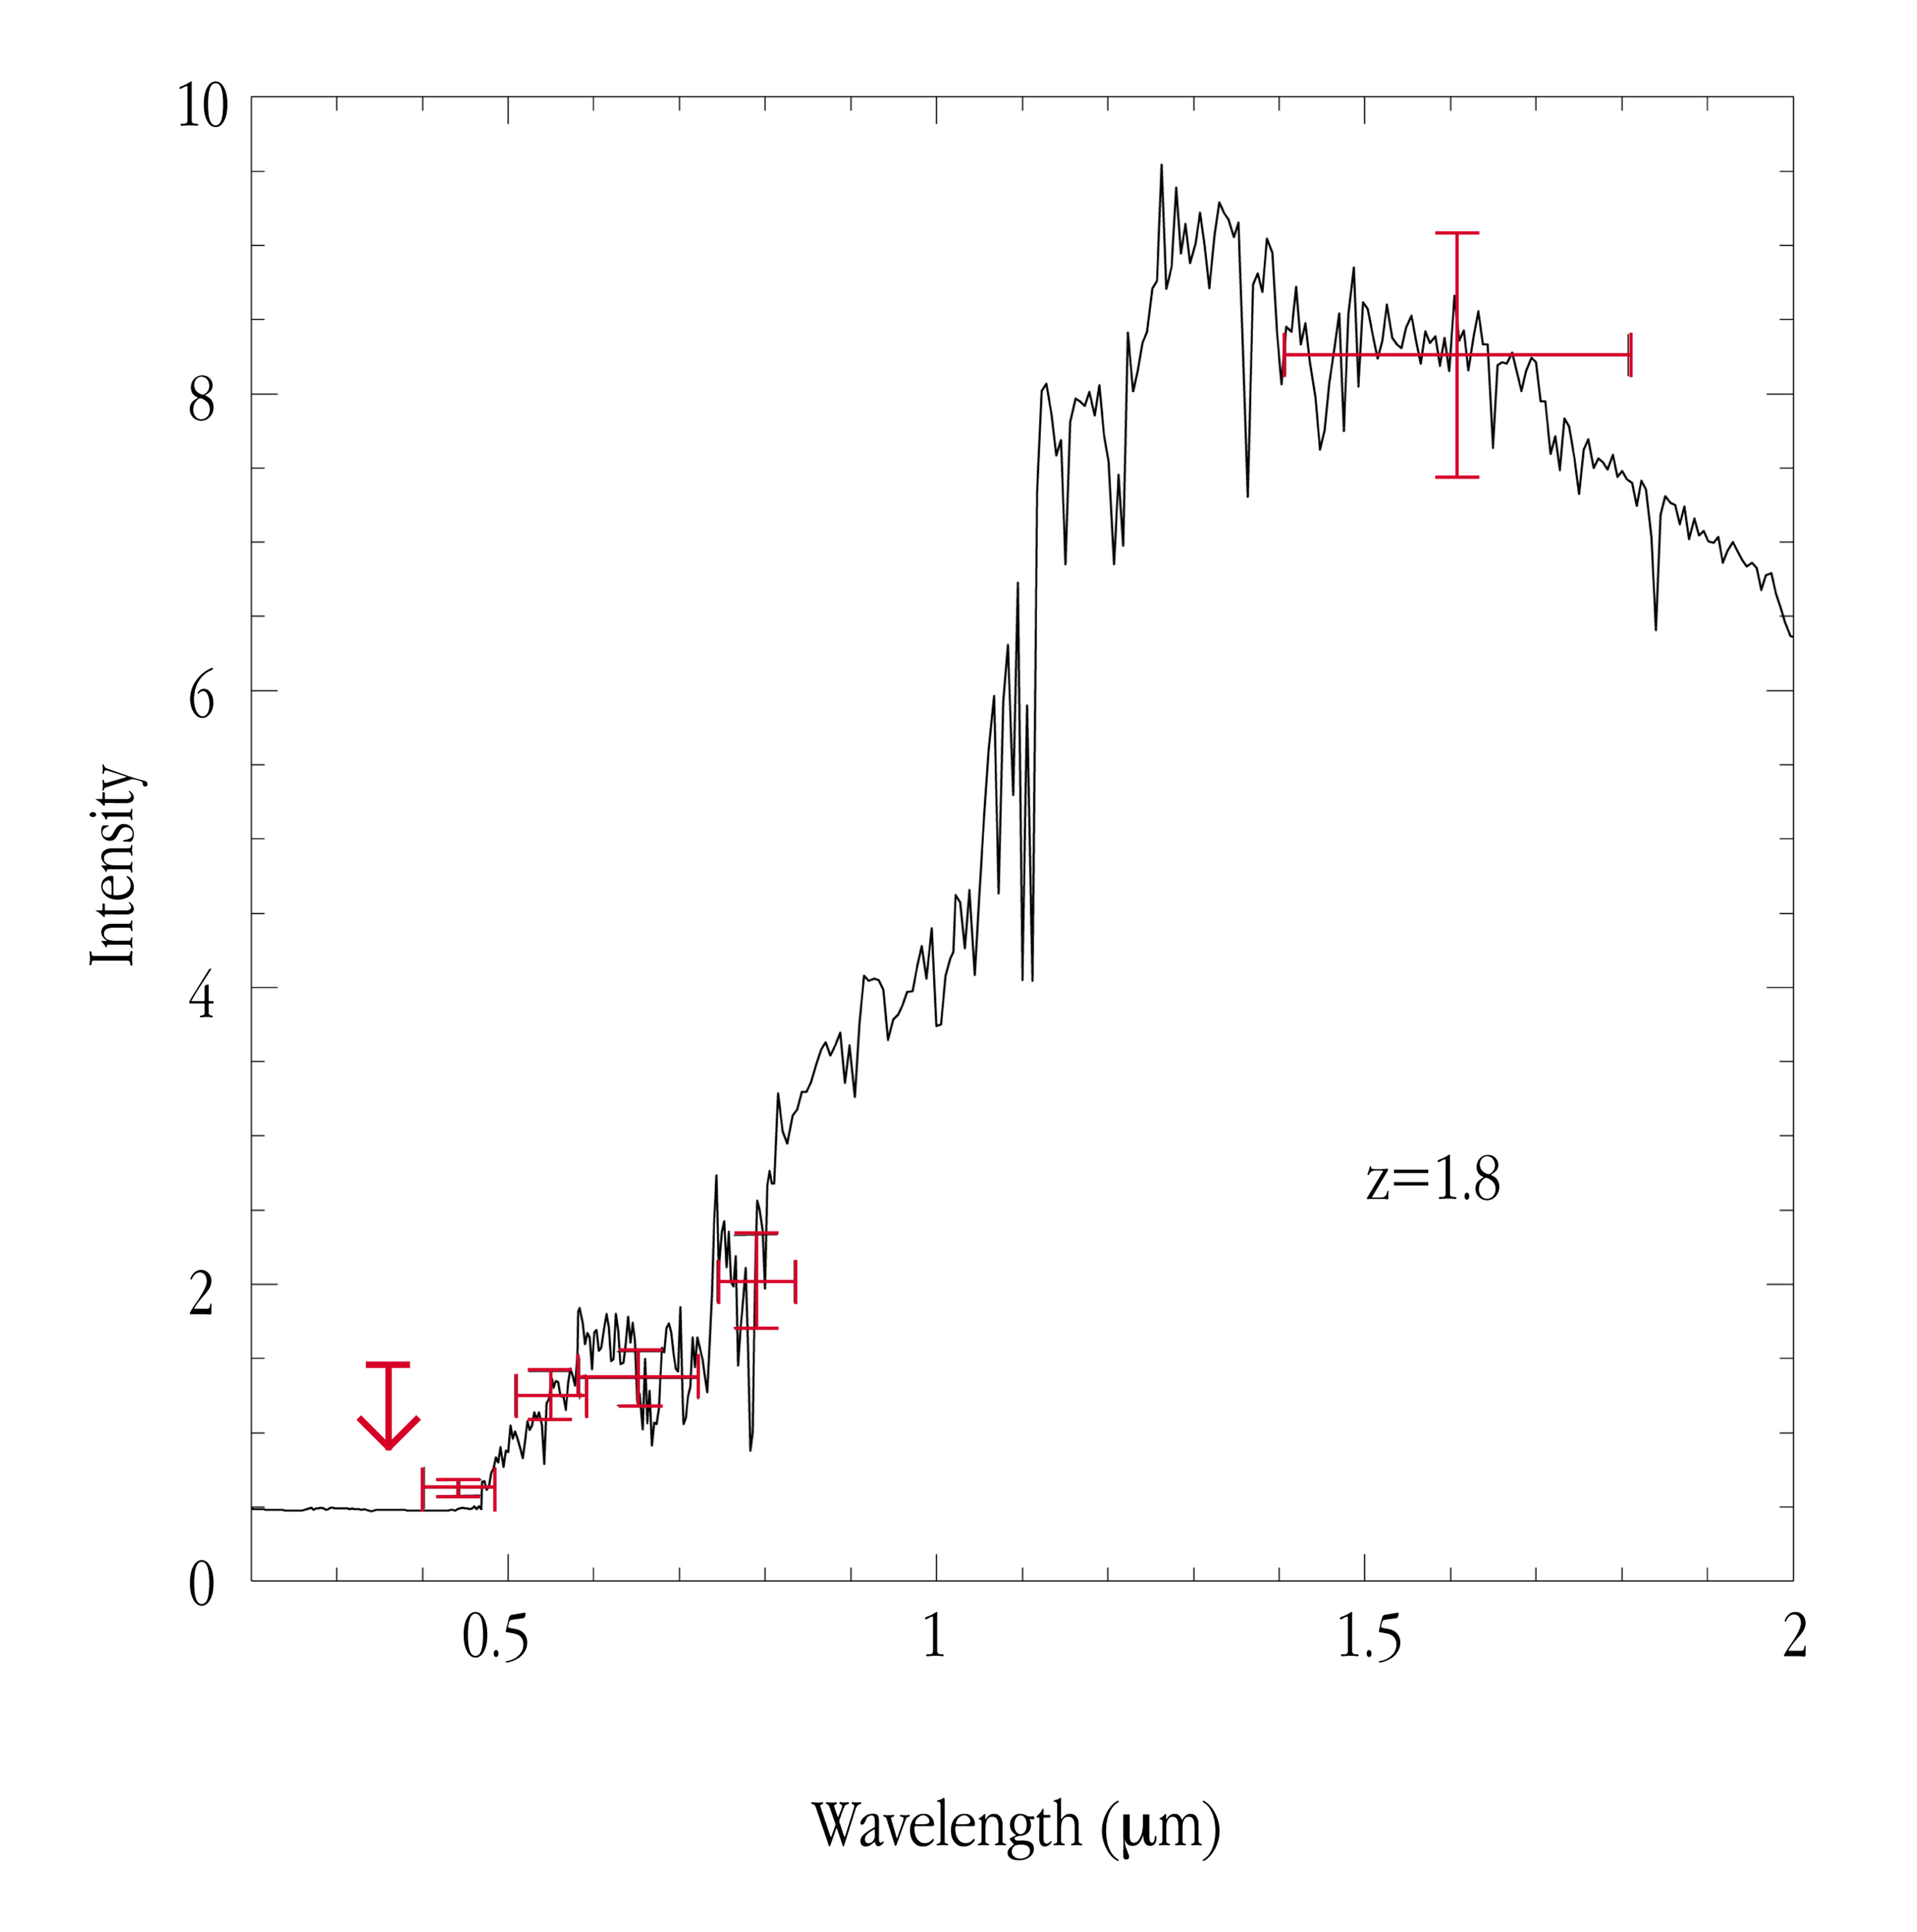

Photometric redshift of extremely red galaxy

The image is the spectrum of a typical elliptical galaxy, redshifted to z = 1.8 and compared with the brightness of the galaxy in different wavebands (crosses), as measured during the VLT SV programme and the Hubble Deep Field South Test Program (the cross to the right). The arrow indicates the upper limit by the VLT SV in the ultraviolet band. It can be seen that these observations are fully consistent with the object being an old, elliptical galaxy at the high redshift of z=1.8, i.e. at an epoch, when the Universe was much younger than now.

Credit: ESO